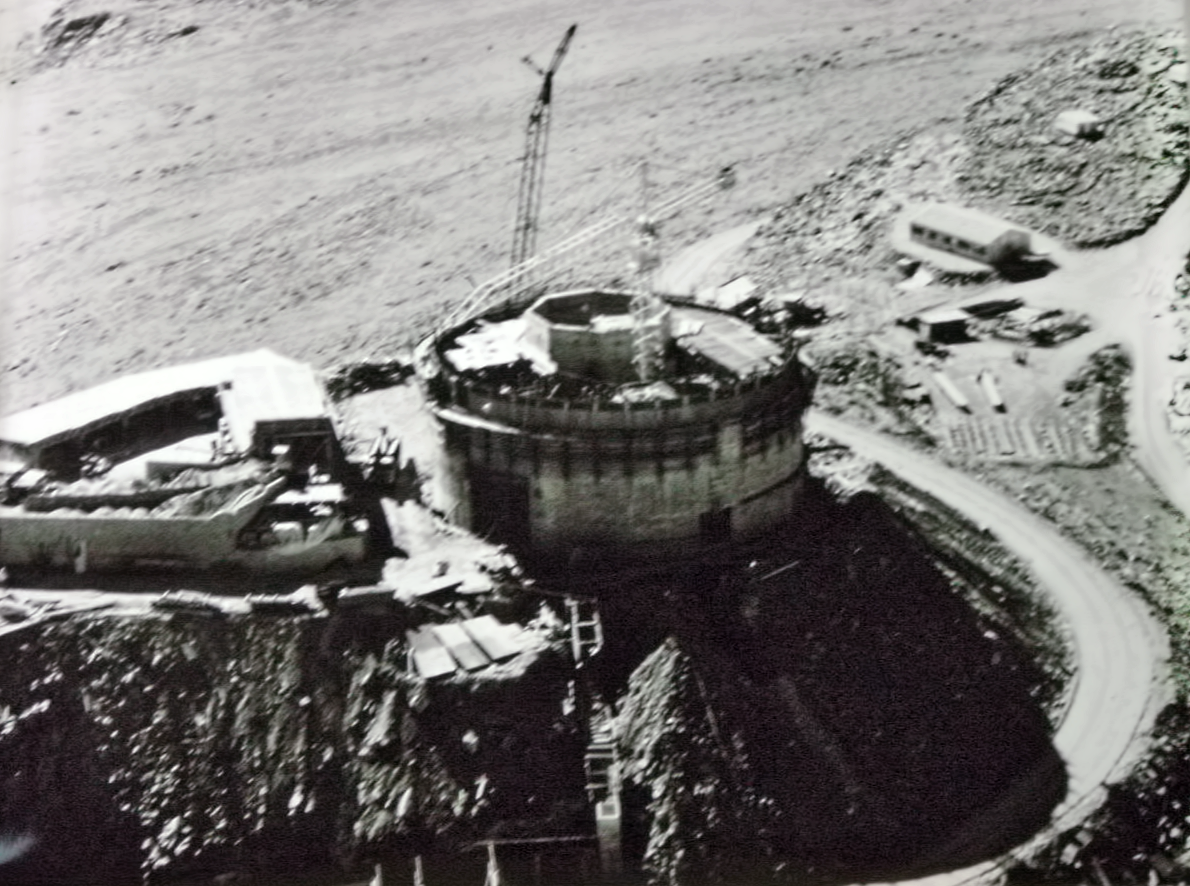

Building the 3.6 metre telescope

Building the 3.6 metre telescope at La Silla Observatory

Credit: ESO/Gaspare lo Curto